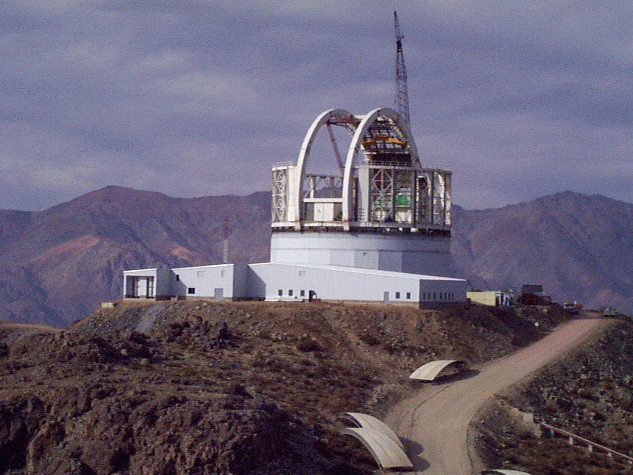

The structure starts to take shape. April 22, 1998

Credit: International Gemini Observatory/AURA